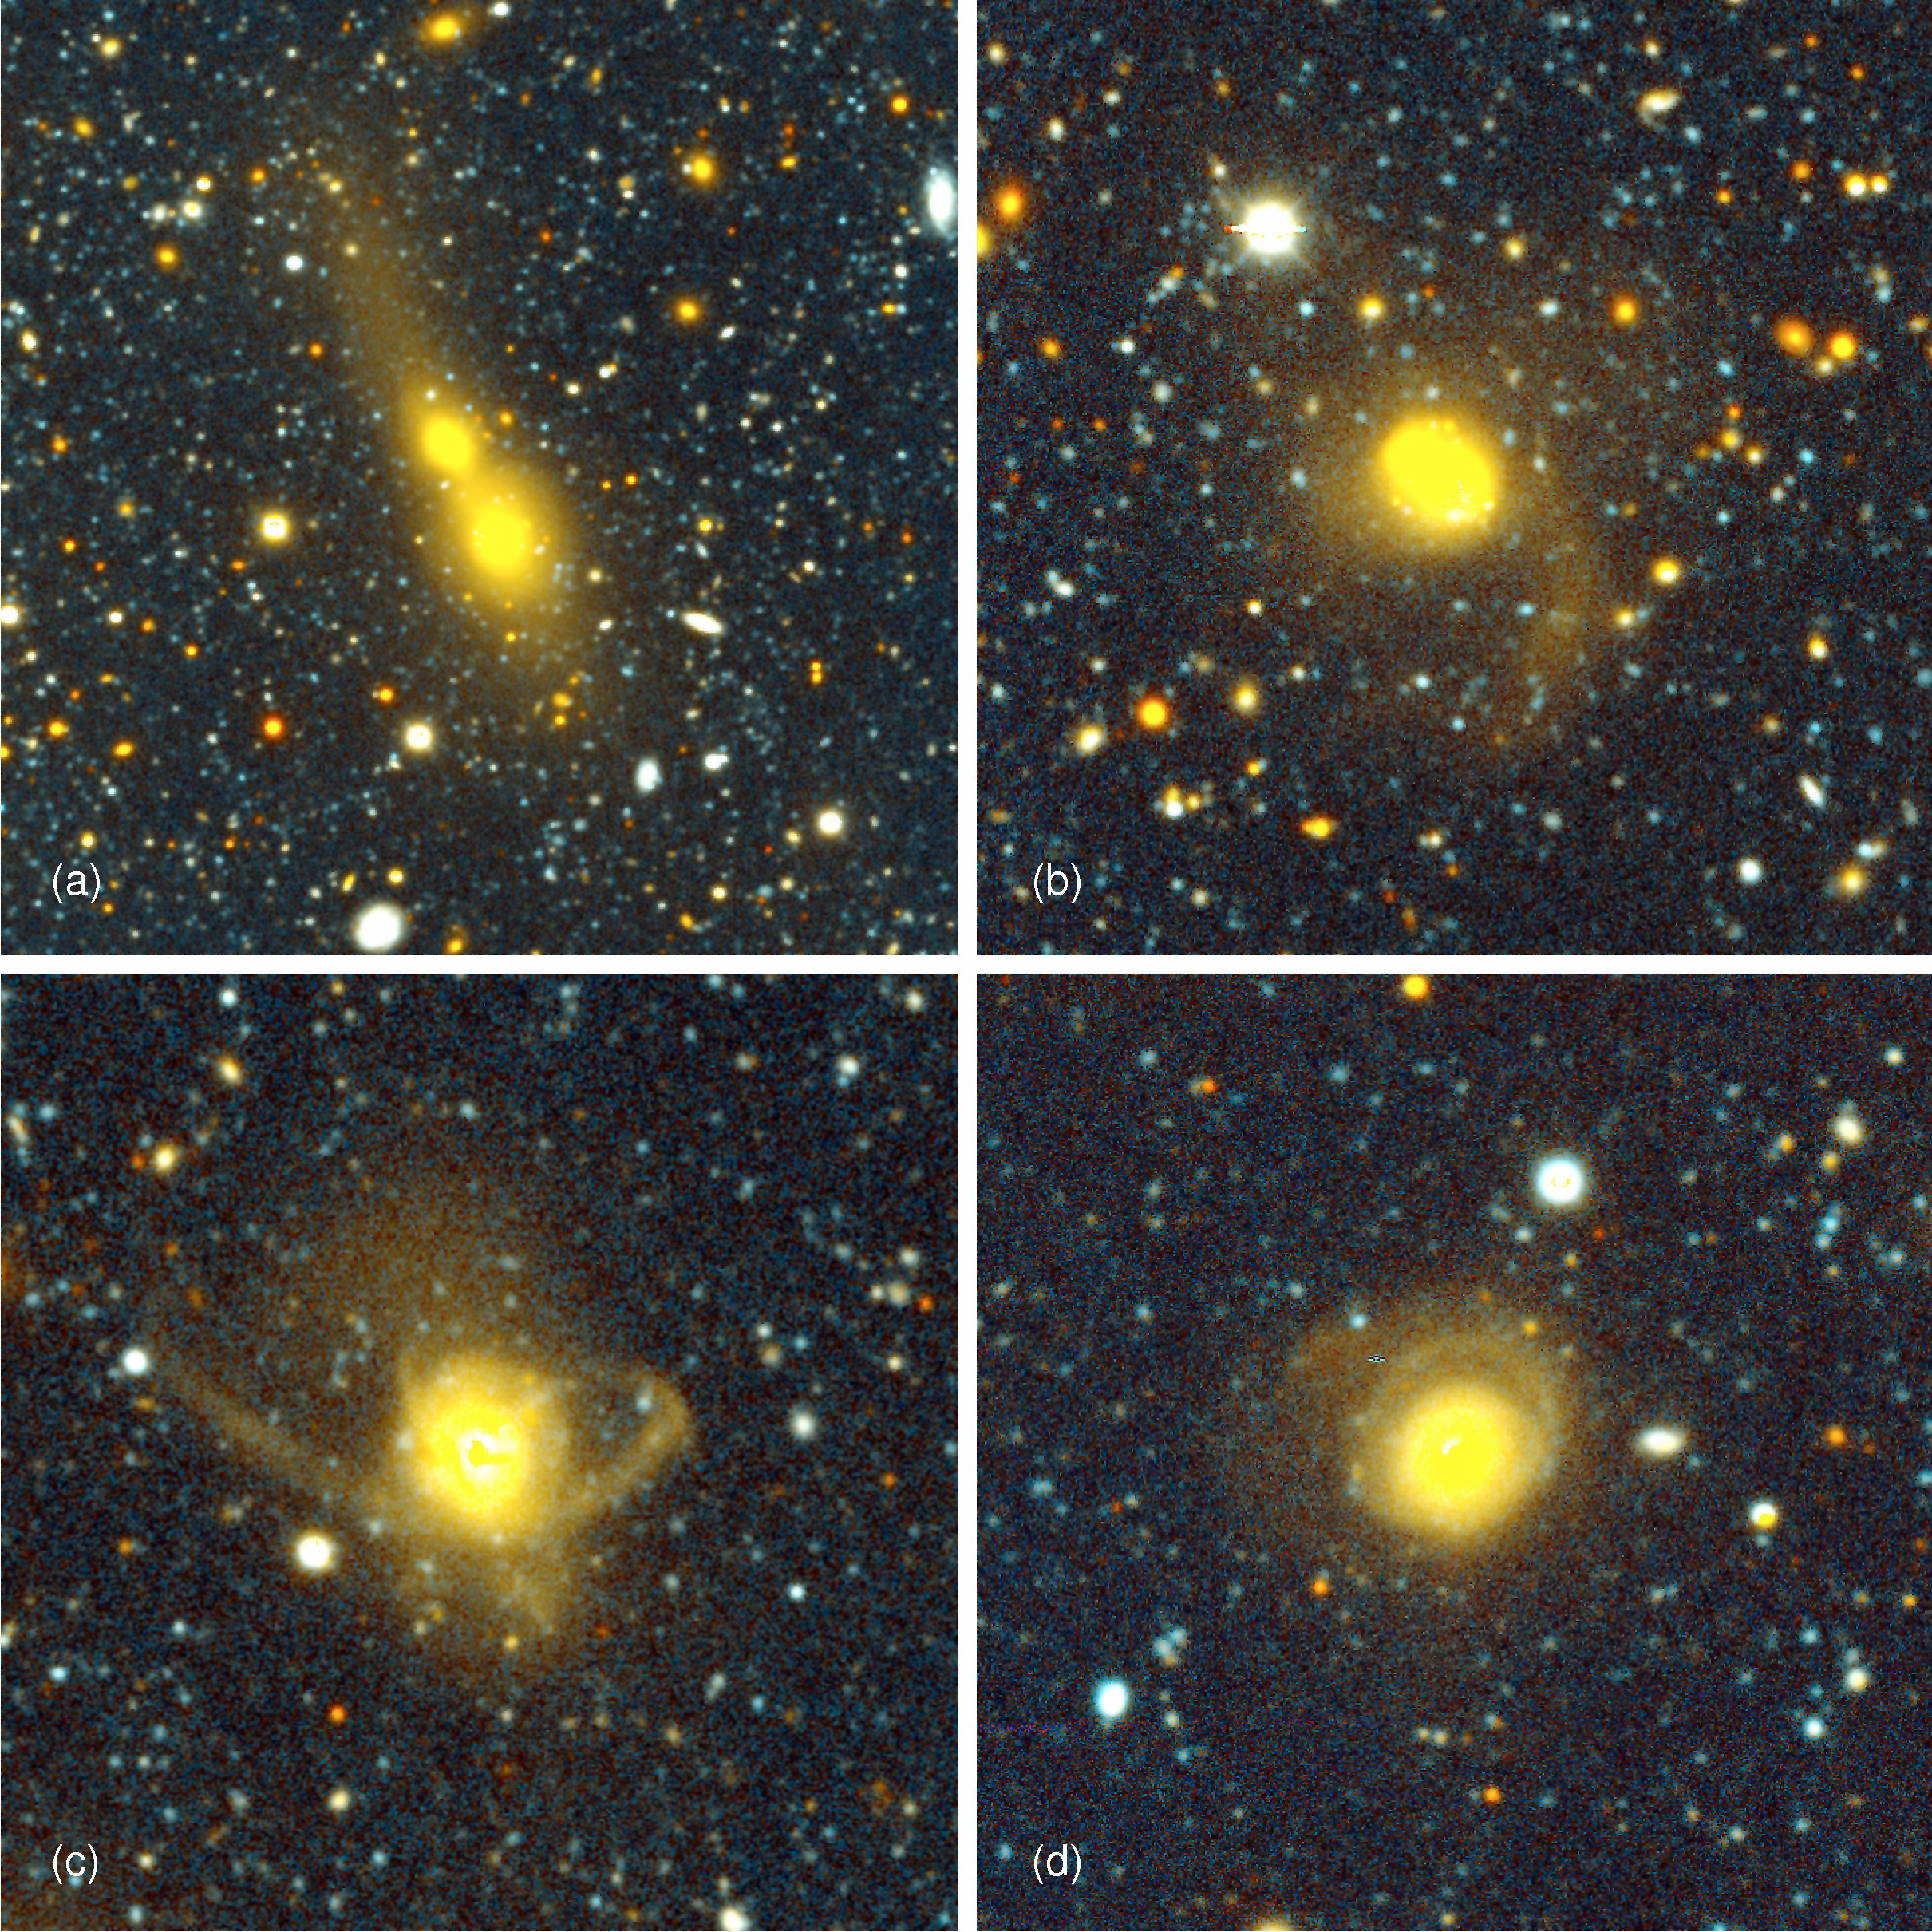

Galaxy Collisions Dominate the Local Universe

The panels show several of the newly found galaxy collisions in the nearby universe, using the NOAO Deep Wide-Field Survey (NDWFS) and the Multiwavelength Survey by Yale/Chile (MUSYC). The collisions (occurring in different galaxy pairs) are seen in different stages of the merger process, which taken together show the sequence that occurs. In (a) and (b) [top left and top right], the galaxies are still separated, but huge tidal forces of gravity are already at work pulling stars from the galaxies into enormous broad fans that stretch hundreds of thousands of light-years in space. In (c) and (d) [bottom left and bottom right], the colliding galaxies have merged into single, larger galaxies. The violent past of these galaxies can be inferred from the tidal "debris" that still surrounds the newly formed galaxies.Images (a), (b), and (d) are from the NDWFS; image (c) is from MUSYC.

Credit: P. van Dokkum/Yale University and NOAO/AURA/NSF